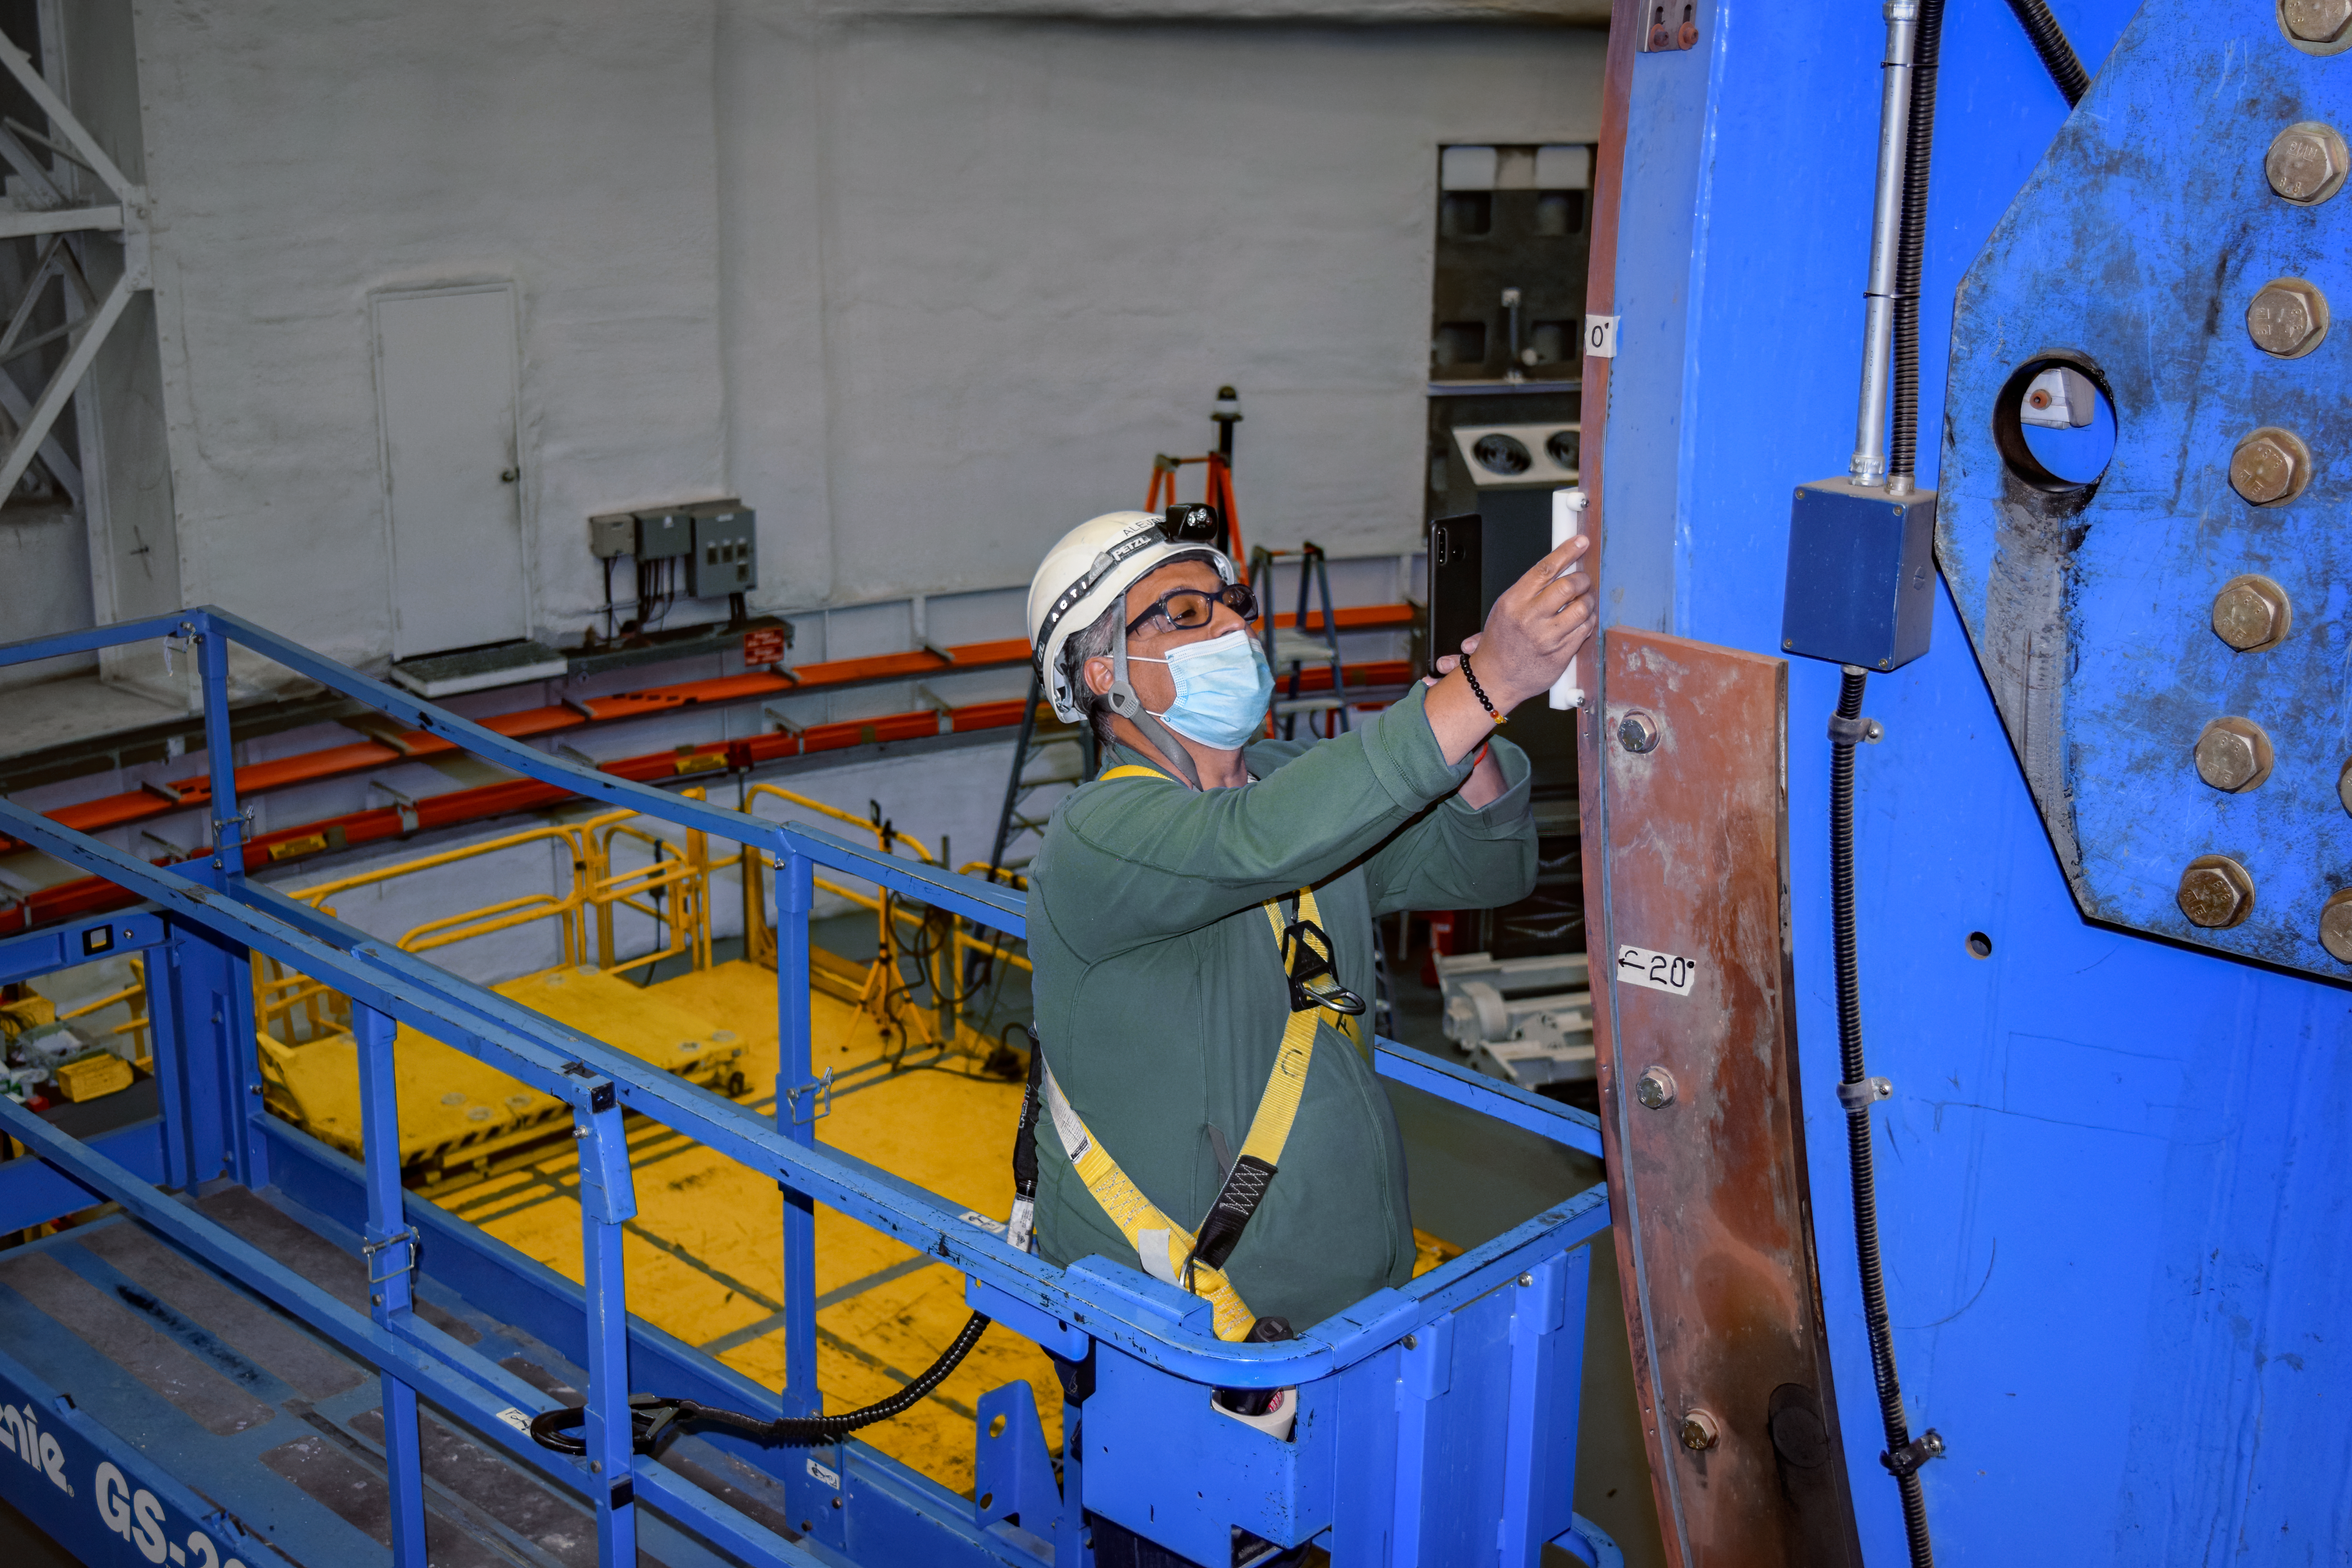

Gemini South maintenance

Alejandro Gutierrez verifying the correct seating of one of the telescope elevation axis encoder tapes.

Credit: International Gemini Observatory/NOIRLab/NSF/AURA/P. Diaz